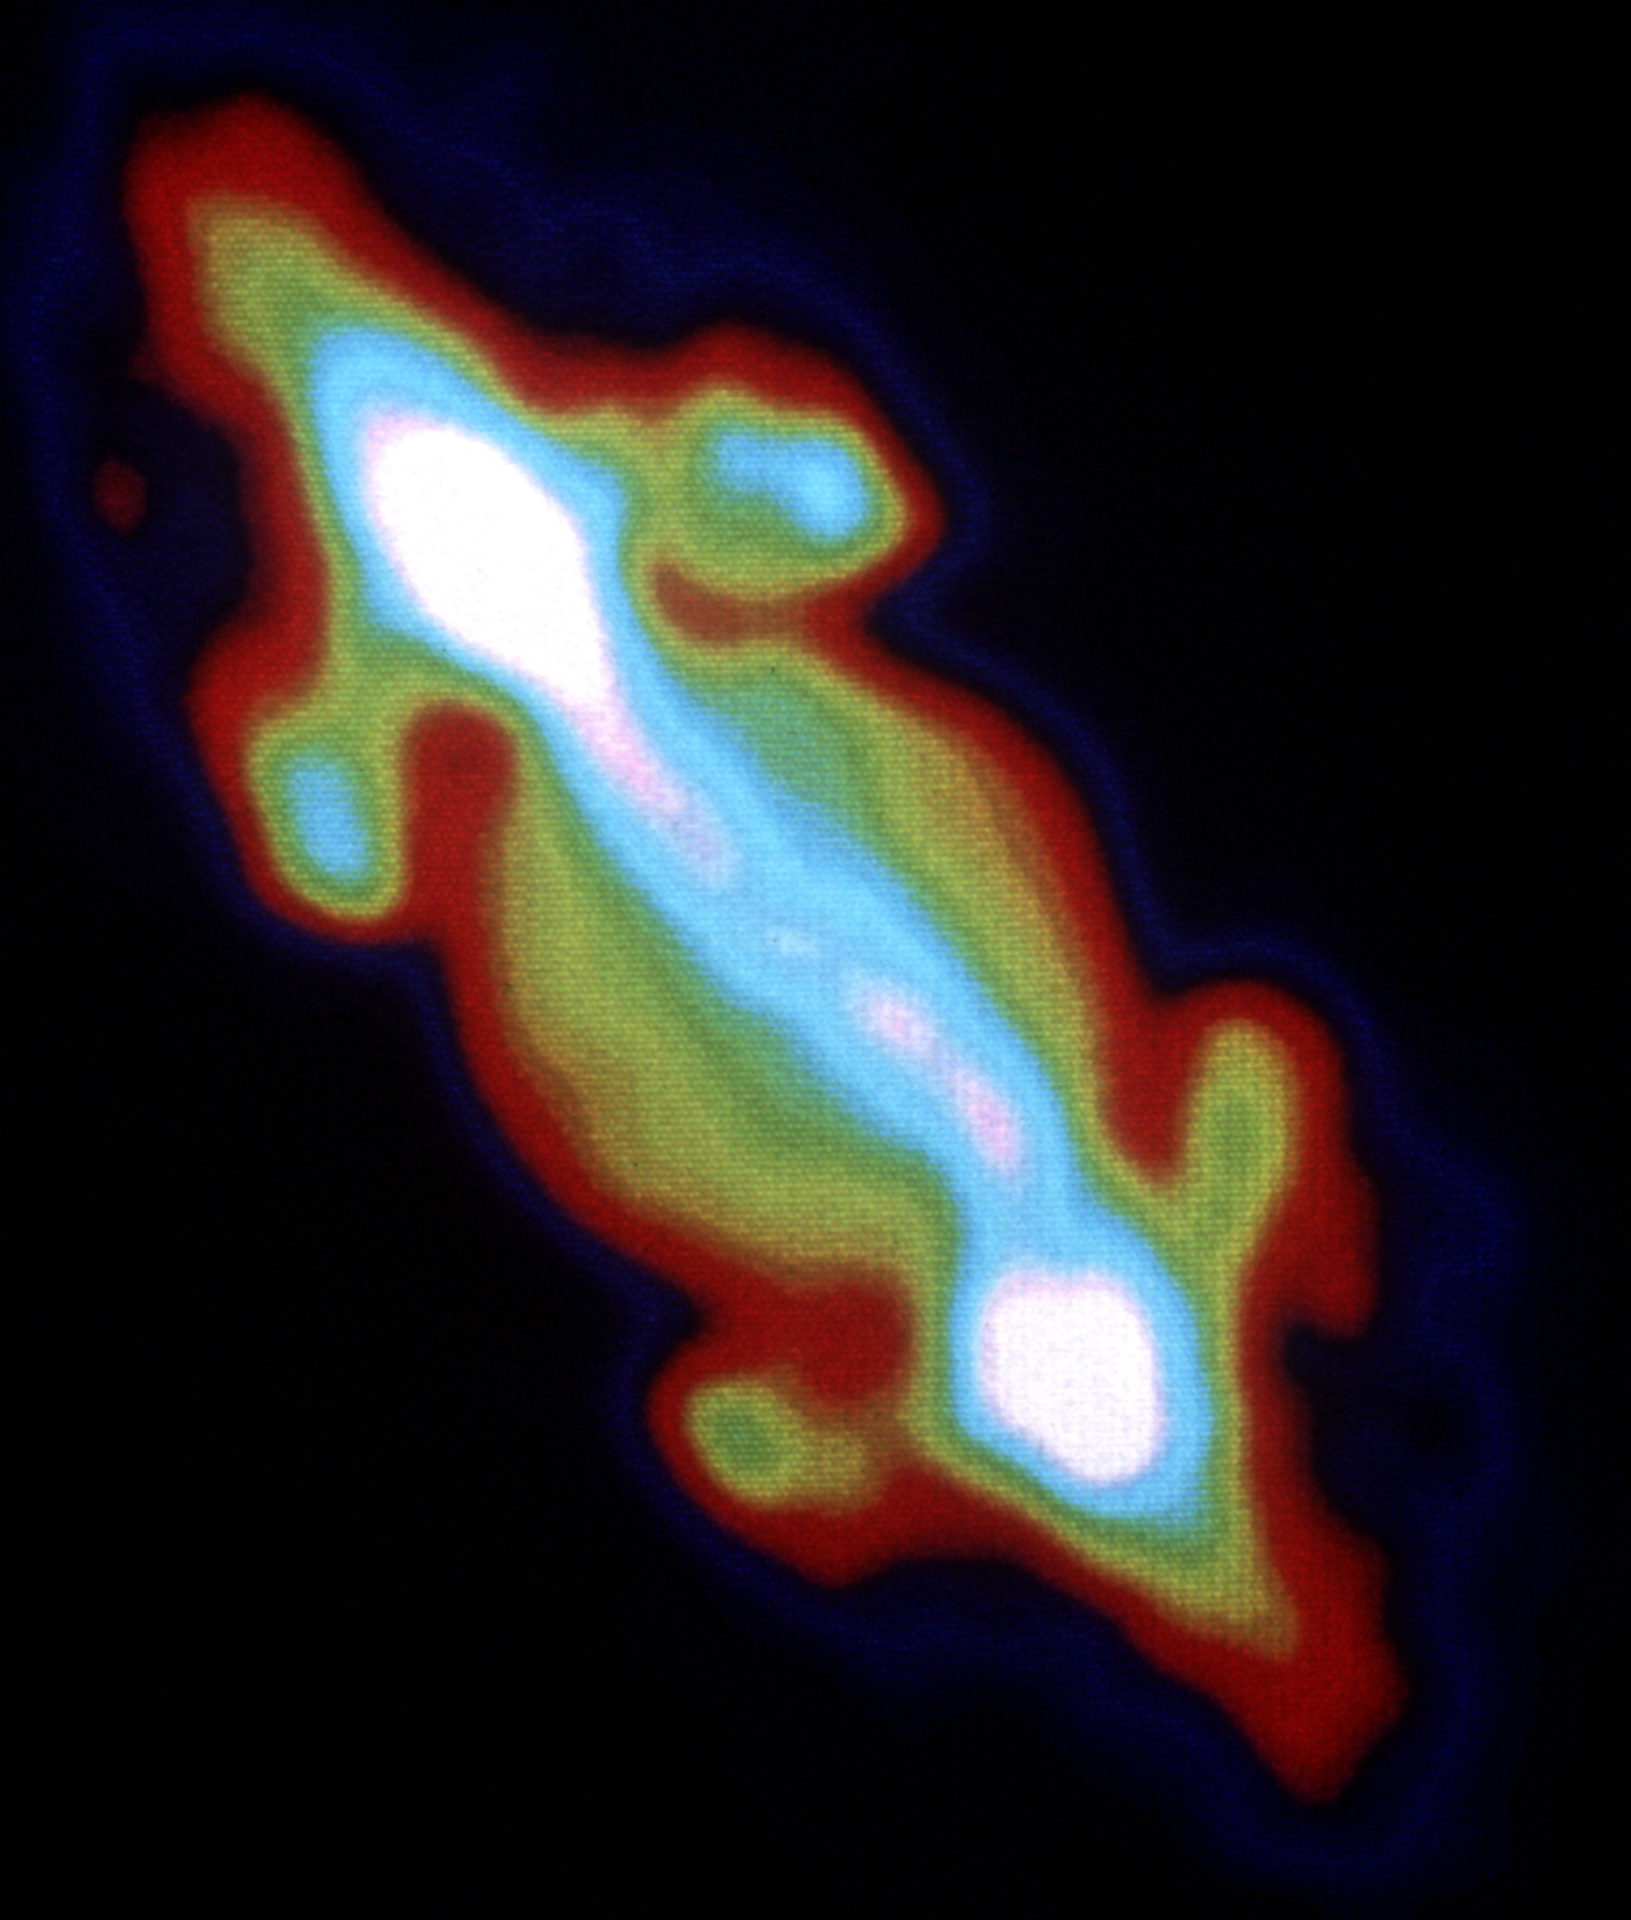

Jupiter in Radio Waves

Credit: NRAO/AUI/NSF